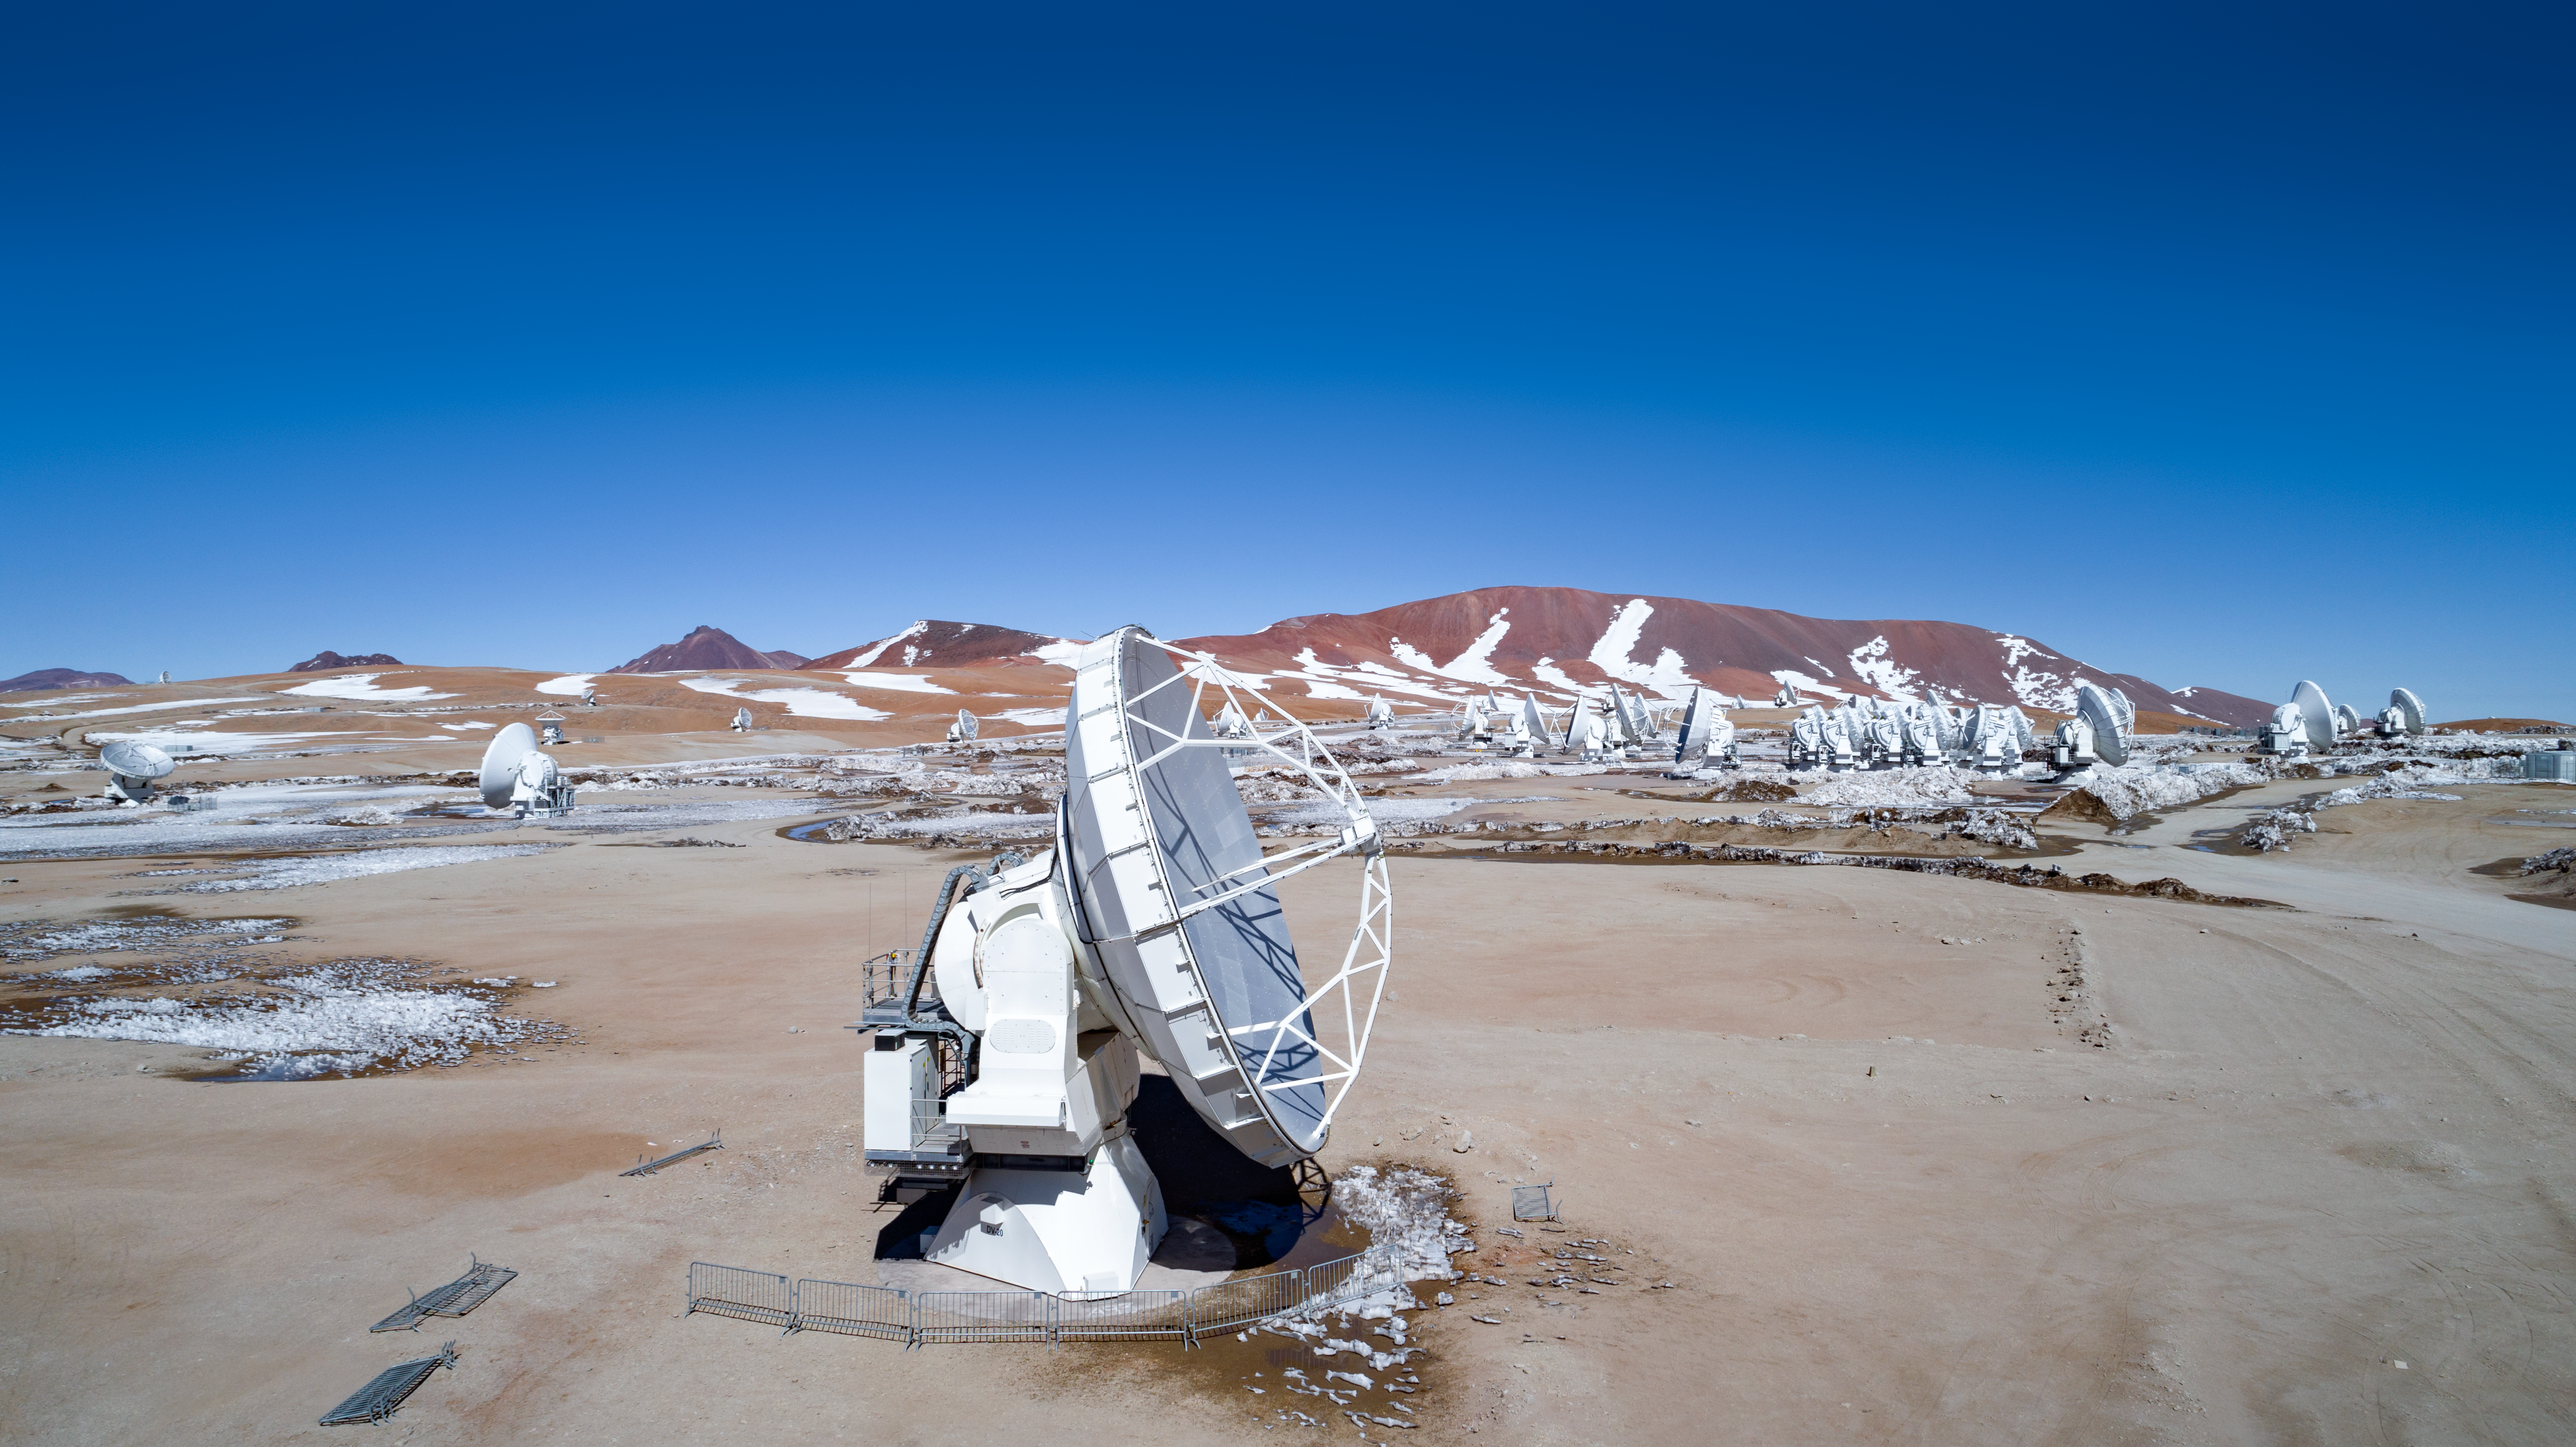

ALMA from above

High on the Chajnantor plateau in the Chilean Andes, the European Southern Observatory (ESO), together with its international partners, is operating the Atacama Large Millimeter/submillimeter Array (ALMA). The 66 ALMA antennas can be arranged in different configurations, where the maximum distance between antennas can vary from 150 metres to 16 kilometres.

Credit: ALMA (ESO/NAOJ/NRAO)